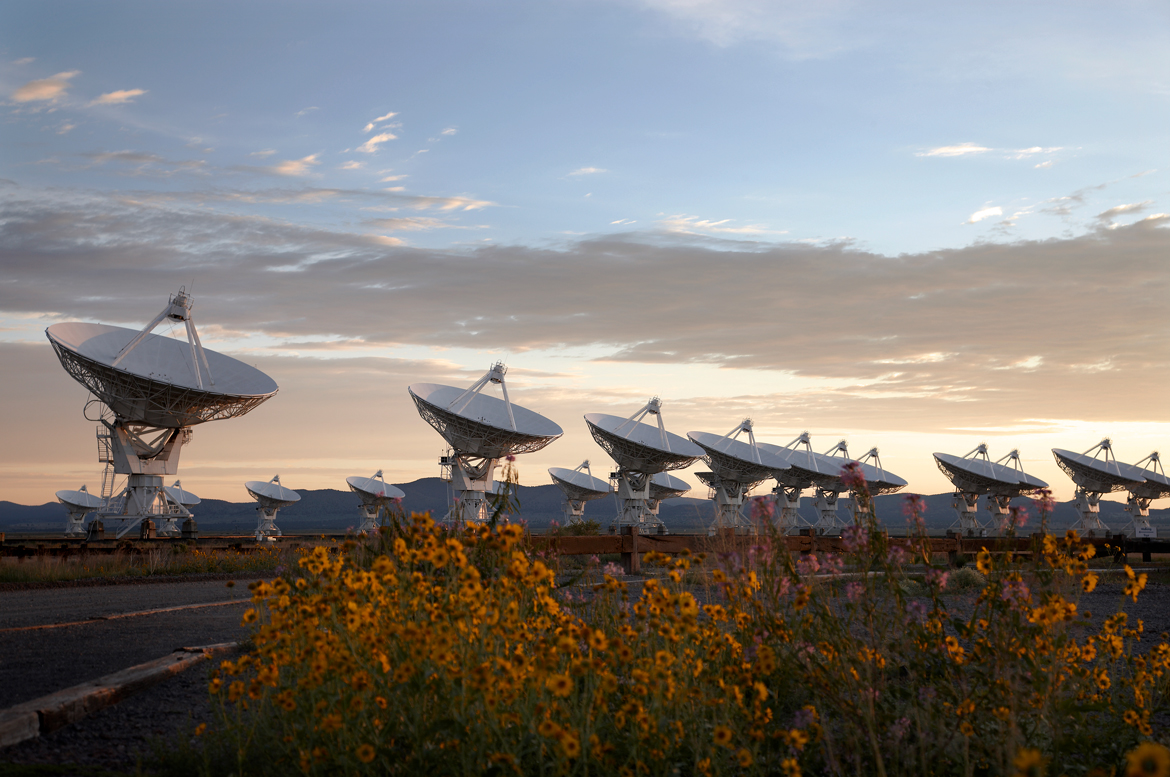

Flowers on the Plains of San Agustin

Credit: NRAO/AUI/NSF